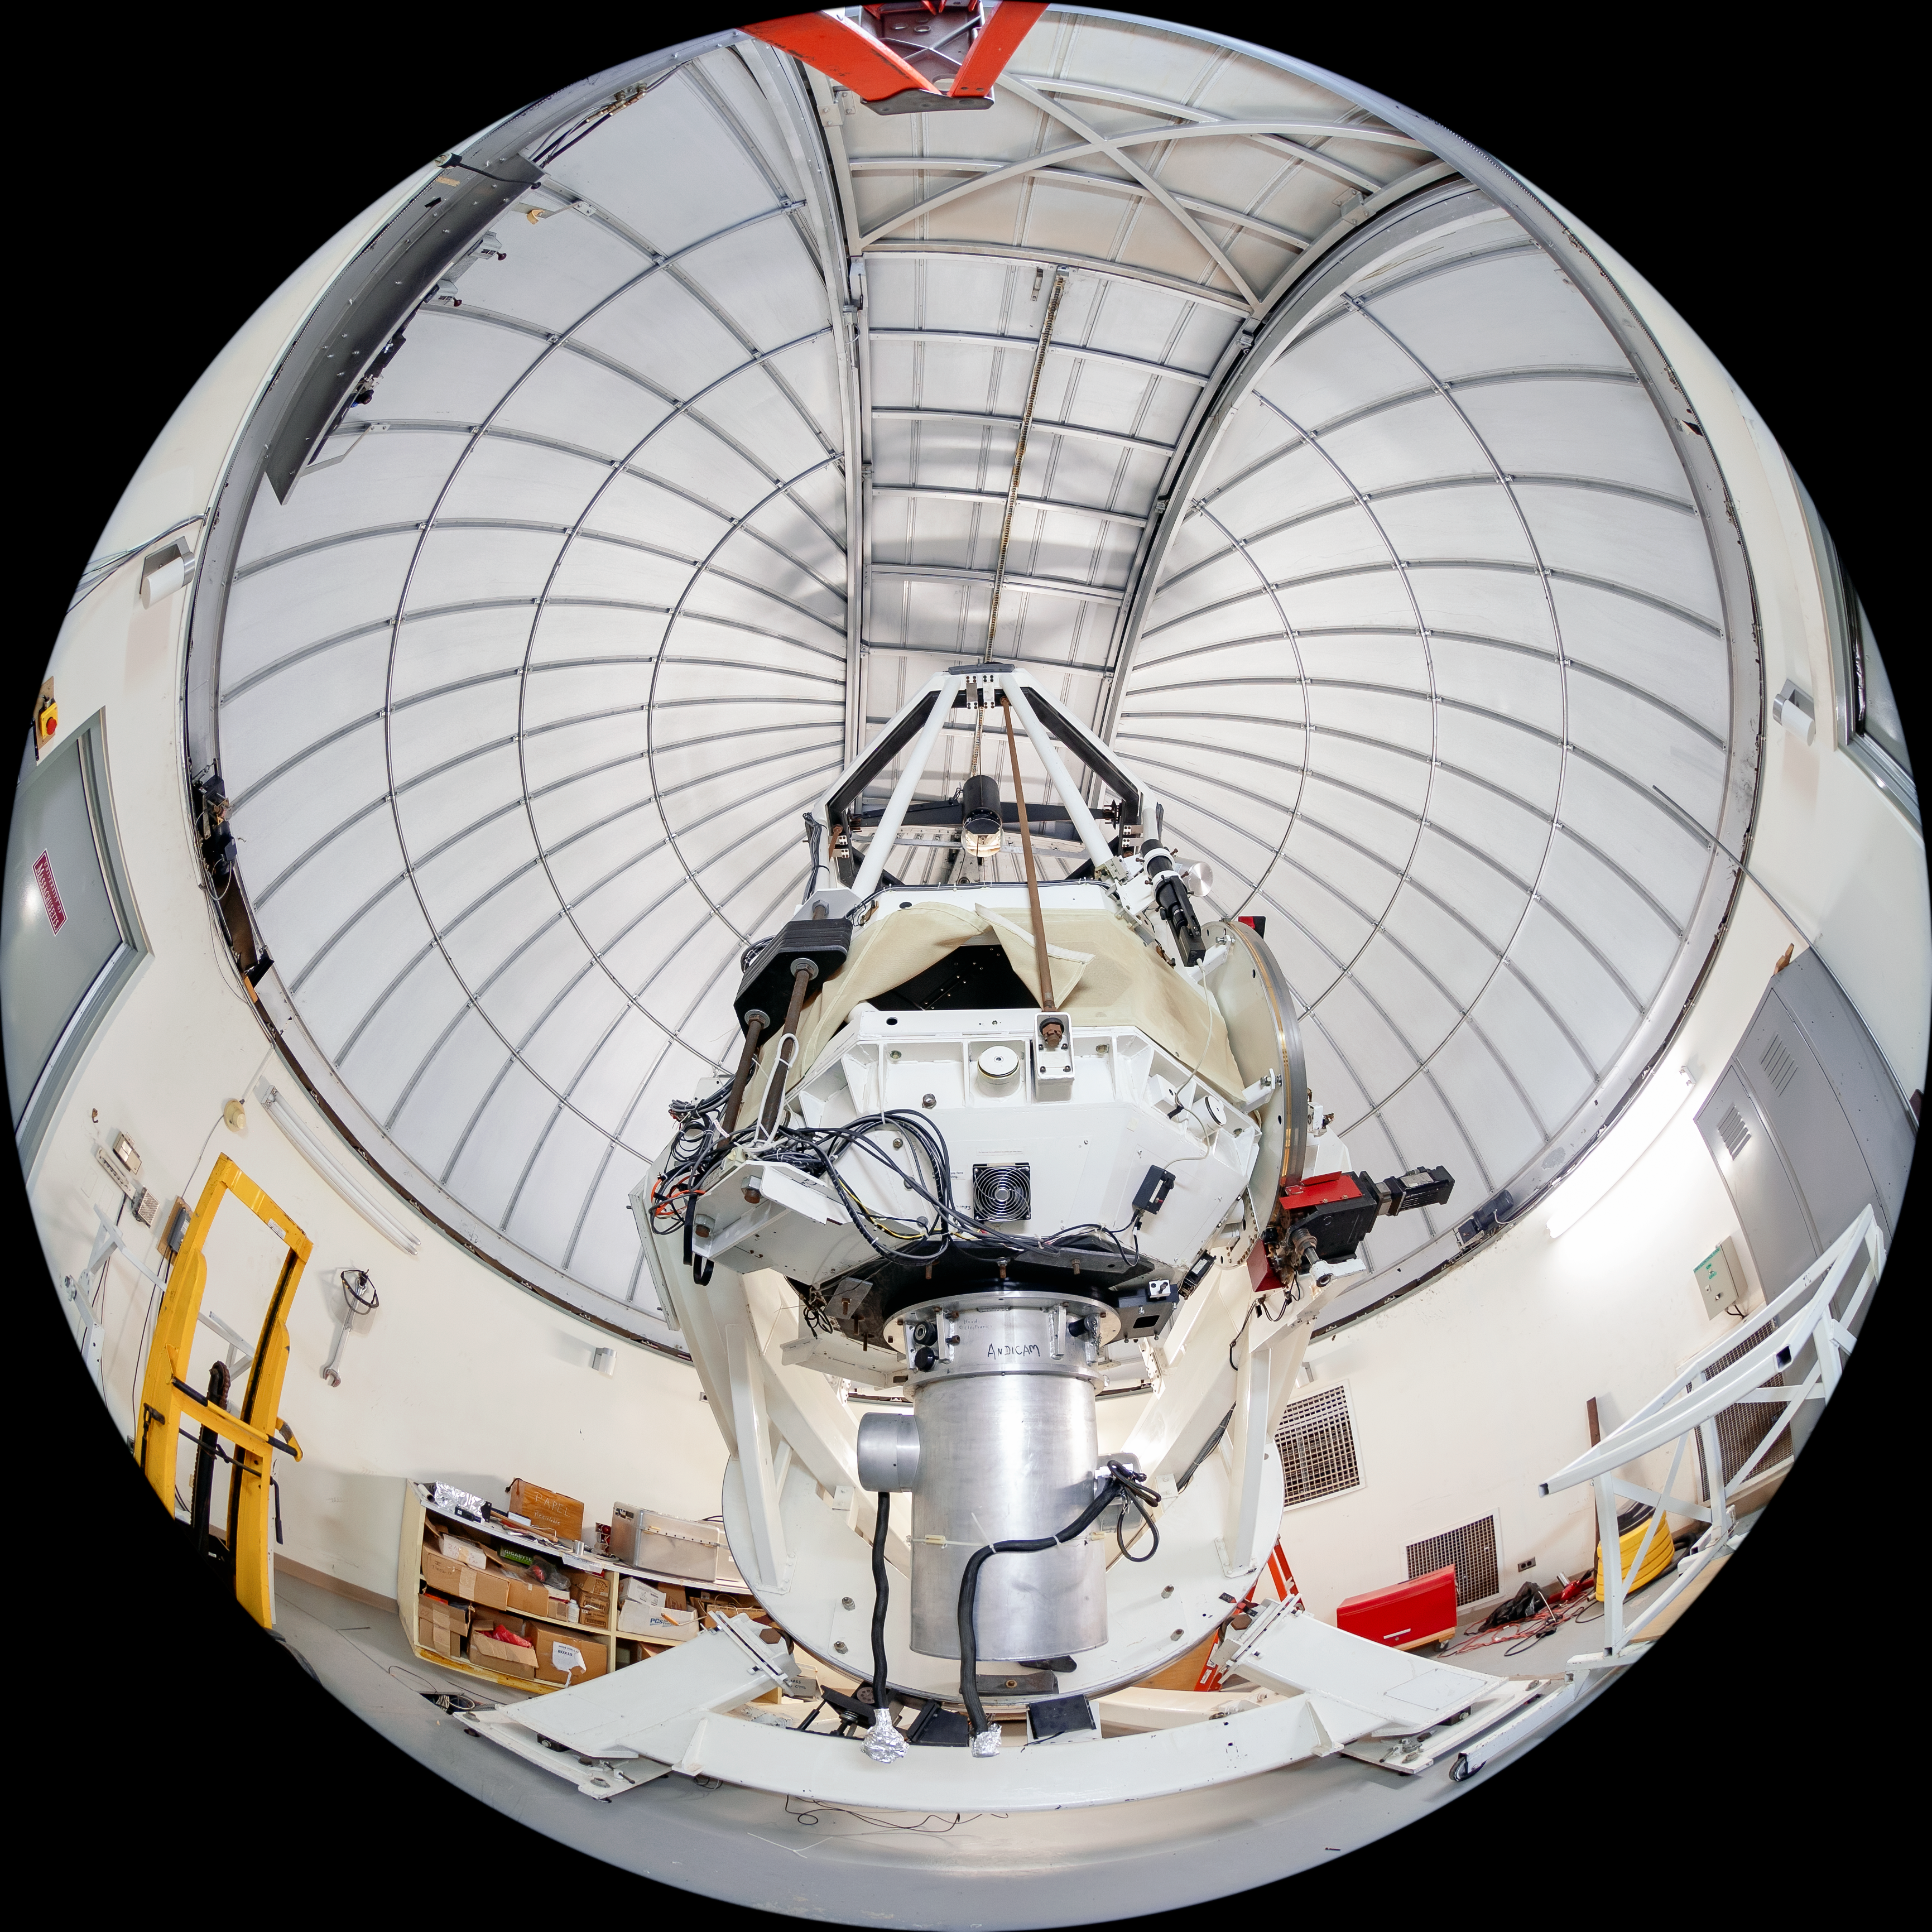

SMARTS 1.3-meter Telescope Interior

The interior of the SMARTS 1.3-meter Telescope, one of four telescopes that make up the Small and Moderate Aperture Research Telescope System (SMARTS) Consortium, located at Cerro-Tololo Inter American Observatory (CTIO), a Program of NSF NOIRLab. The SMARTS 1.3-meter Telescope was closed in late August 2019.

Credit: CTIO/NOIRLab/NSF/AURA/T. Matsopoulos